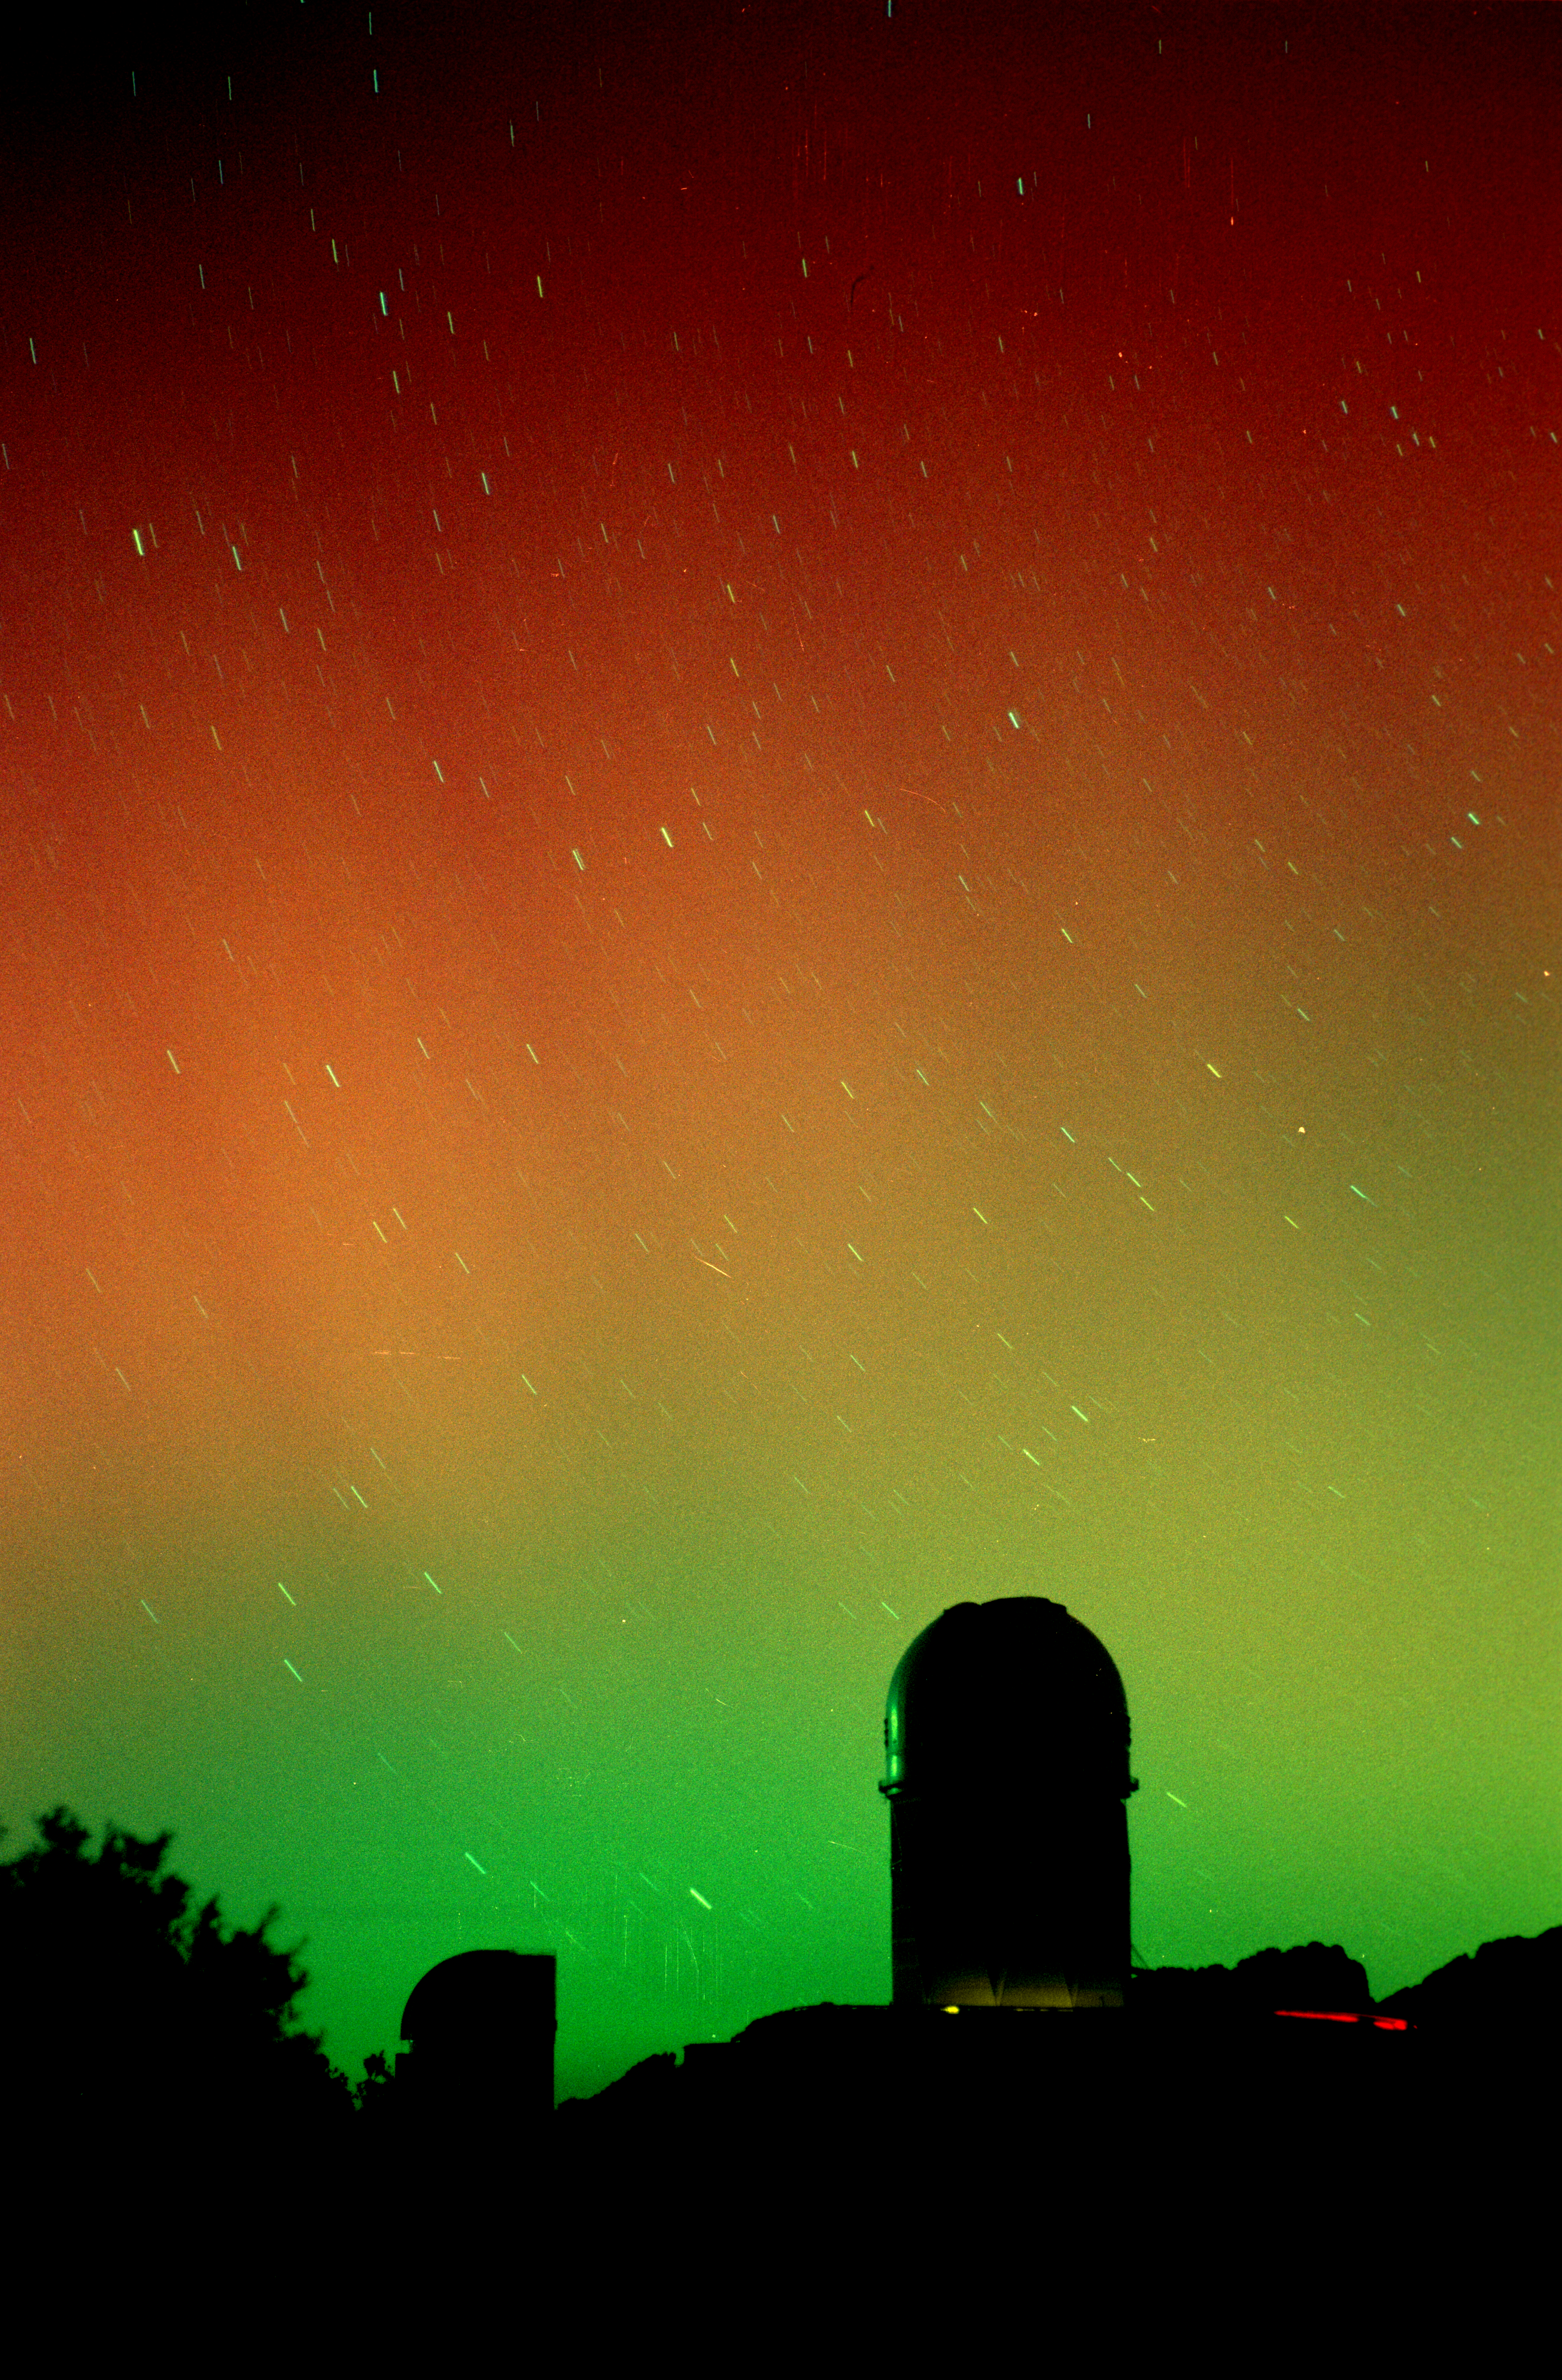

The active Sun lights up the sky

On March 28th, 2001, southern latitudes of the United States were treated to a bright and colorful auroral display. This year marks the height of the 11 year solar cycle which can create intense magnetic storms. This particular aurora is probably associated with a coronal mass ejection from an active region known as AR9393 and associated with the sunspot group discussed in this NOAO press release (see also the press release from Sacramento Peak Observatory). Other interesting information about the effects of the Sun on the Earth can be found at the Space Weather web site. It is rare to be able to see an aurora of this magnitude from Arizona. This is a 30 second exposure using Fuji 800 film and a 50mm camera lens. In addition to the red and green colors, also note the faint striations in the aurora. With the unaided eye these "streamers" moved across the sky in slow undulating waves. The aurora persisted for about an hour, and some of the changes can be seen by comparison with this other image from the same roll of film.

Credit: Adam Block/NOIRLab/NSF/AURA/